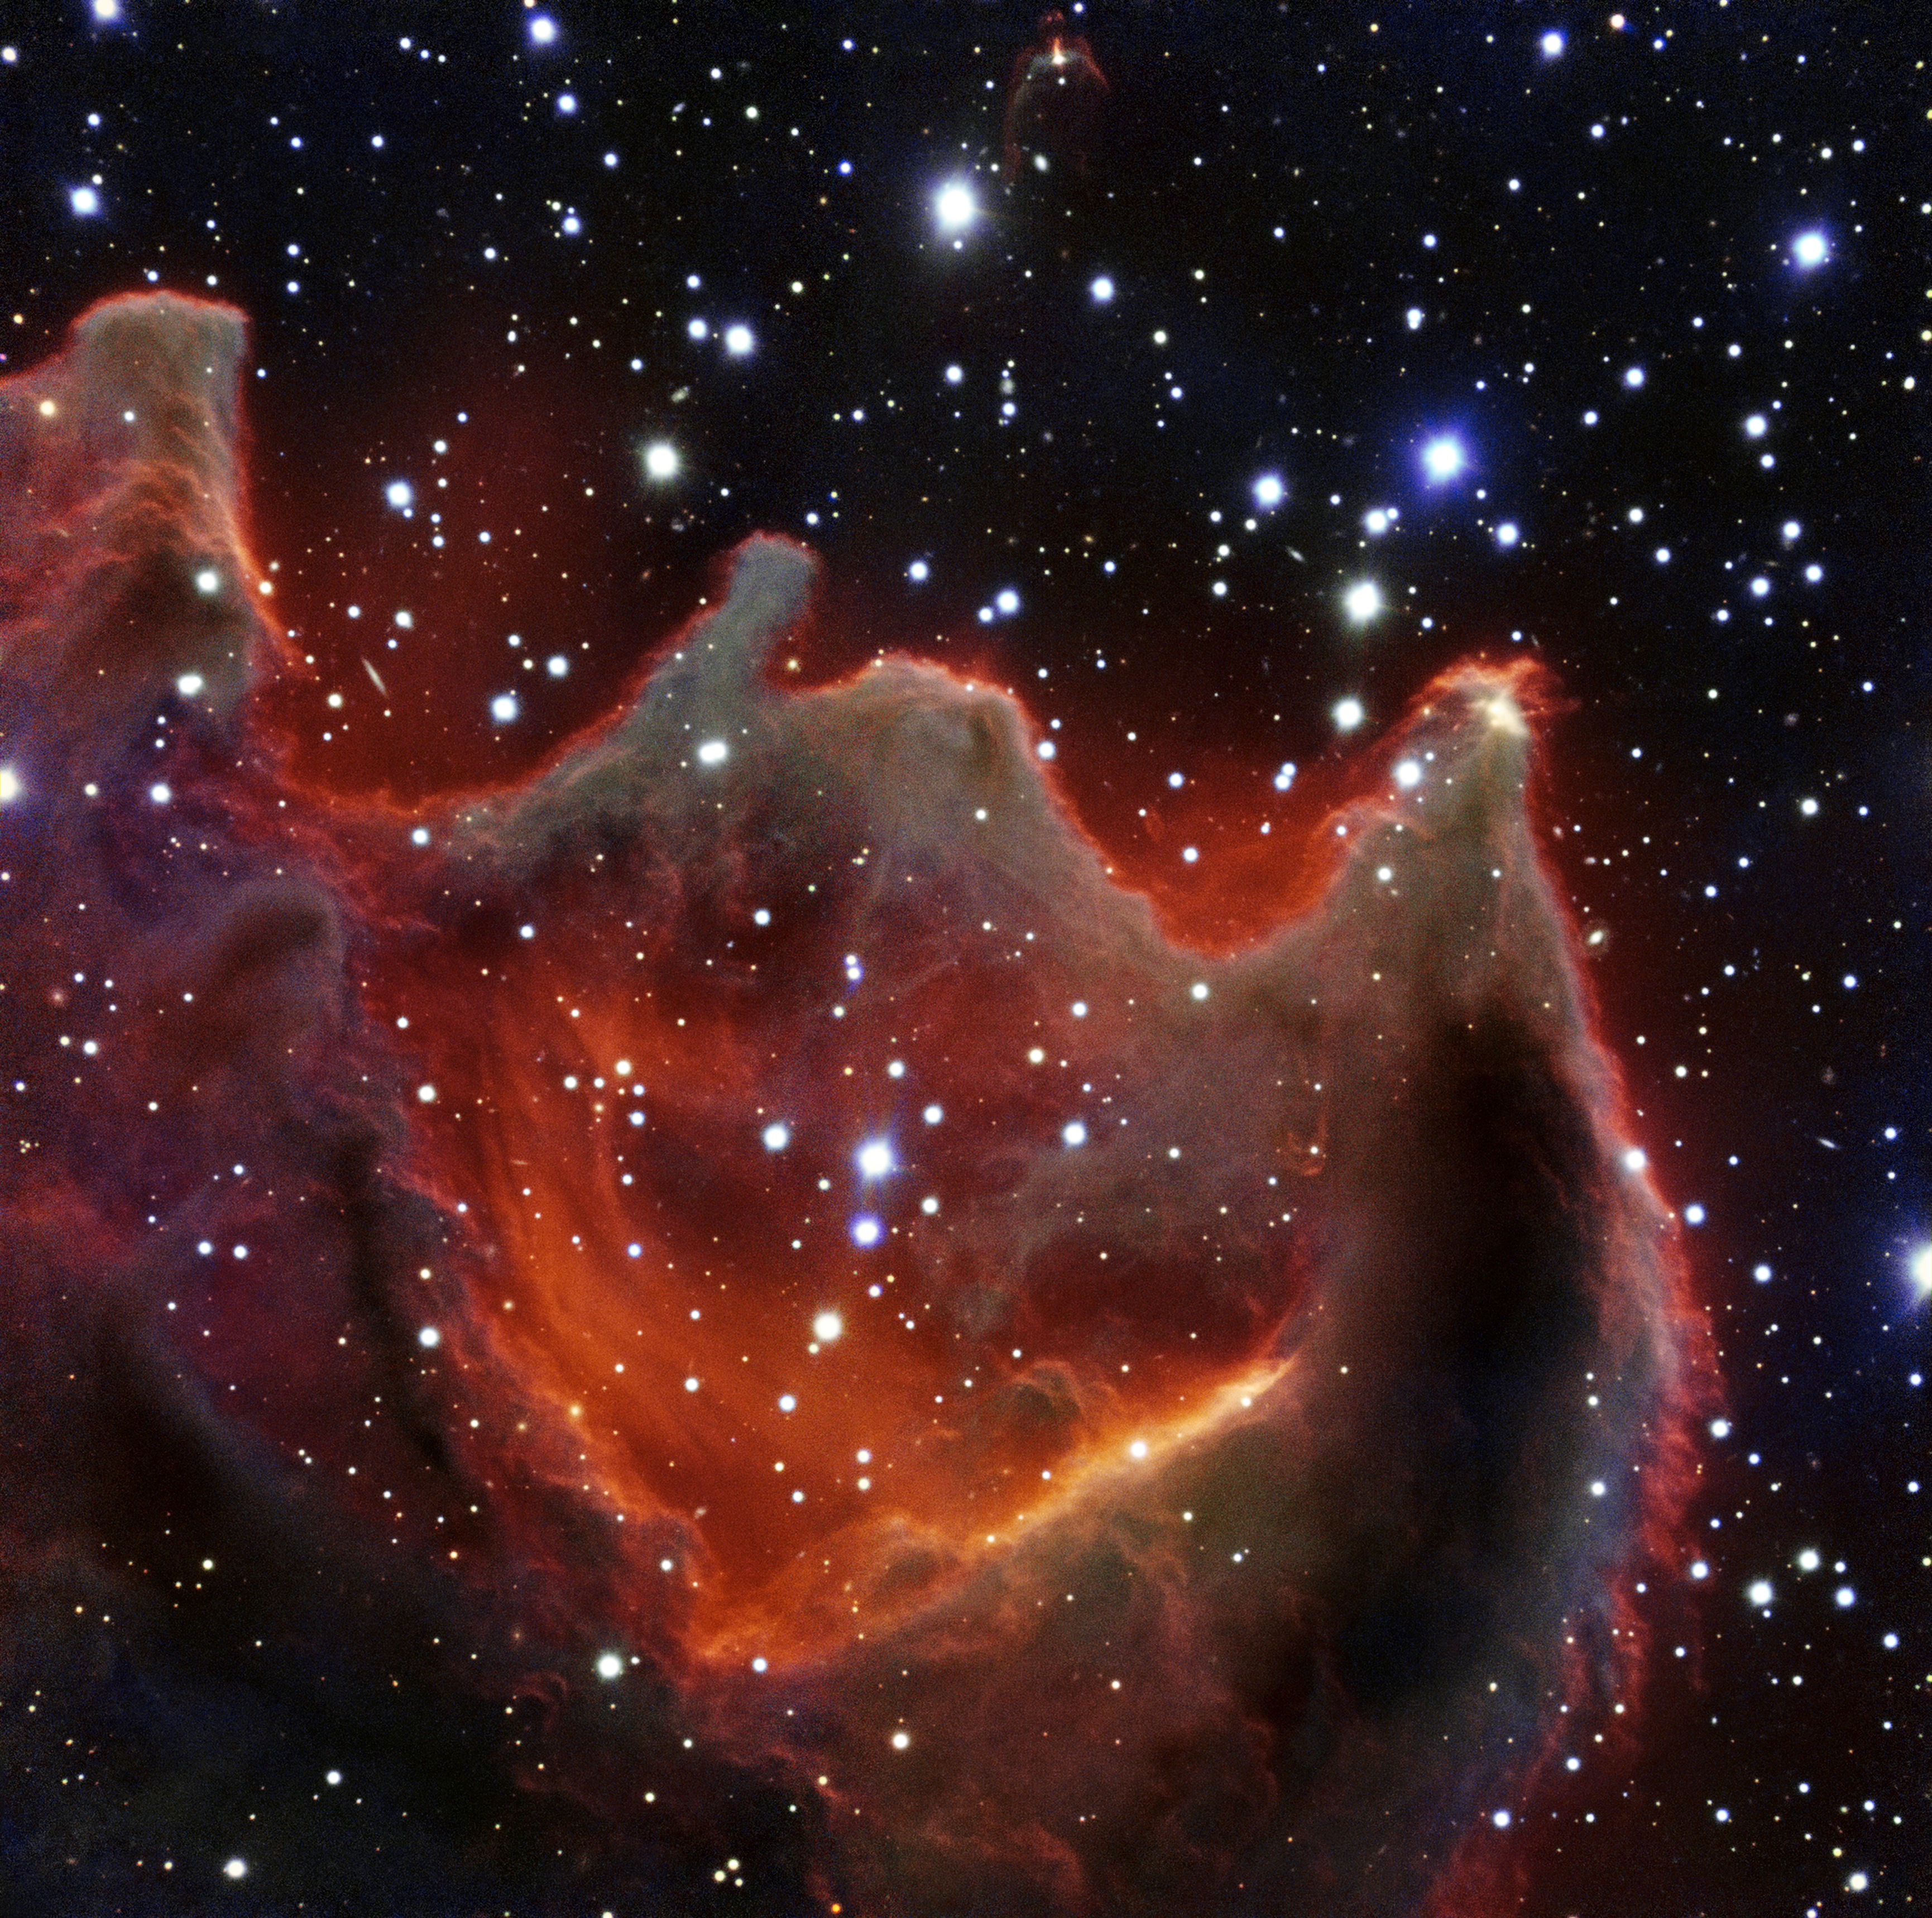

VLT image of the cometary globule CG4

Like the gaping mouth of a gigantic celestial creature, the cometary globule CG4 glows menacingly in this image from ESO’s Very Large Telescope. Although it looks huge and bright in this image it is actually a faint nebula and not easy to observe. The exact nature of CG4 remains a mystery.

Credit: ESO